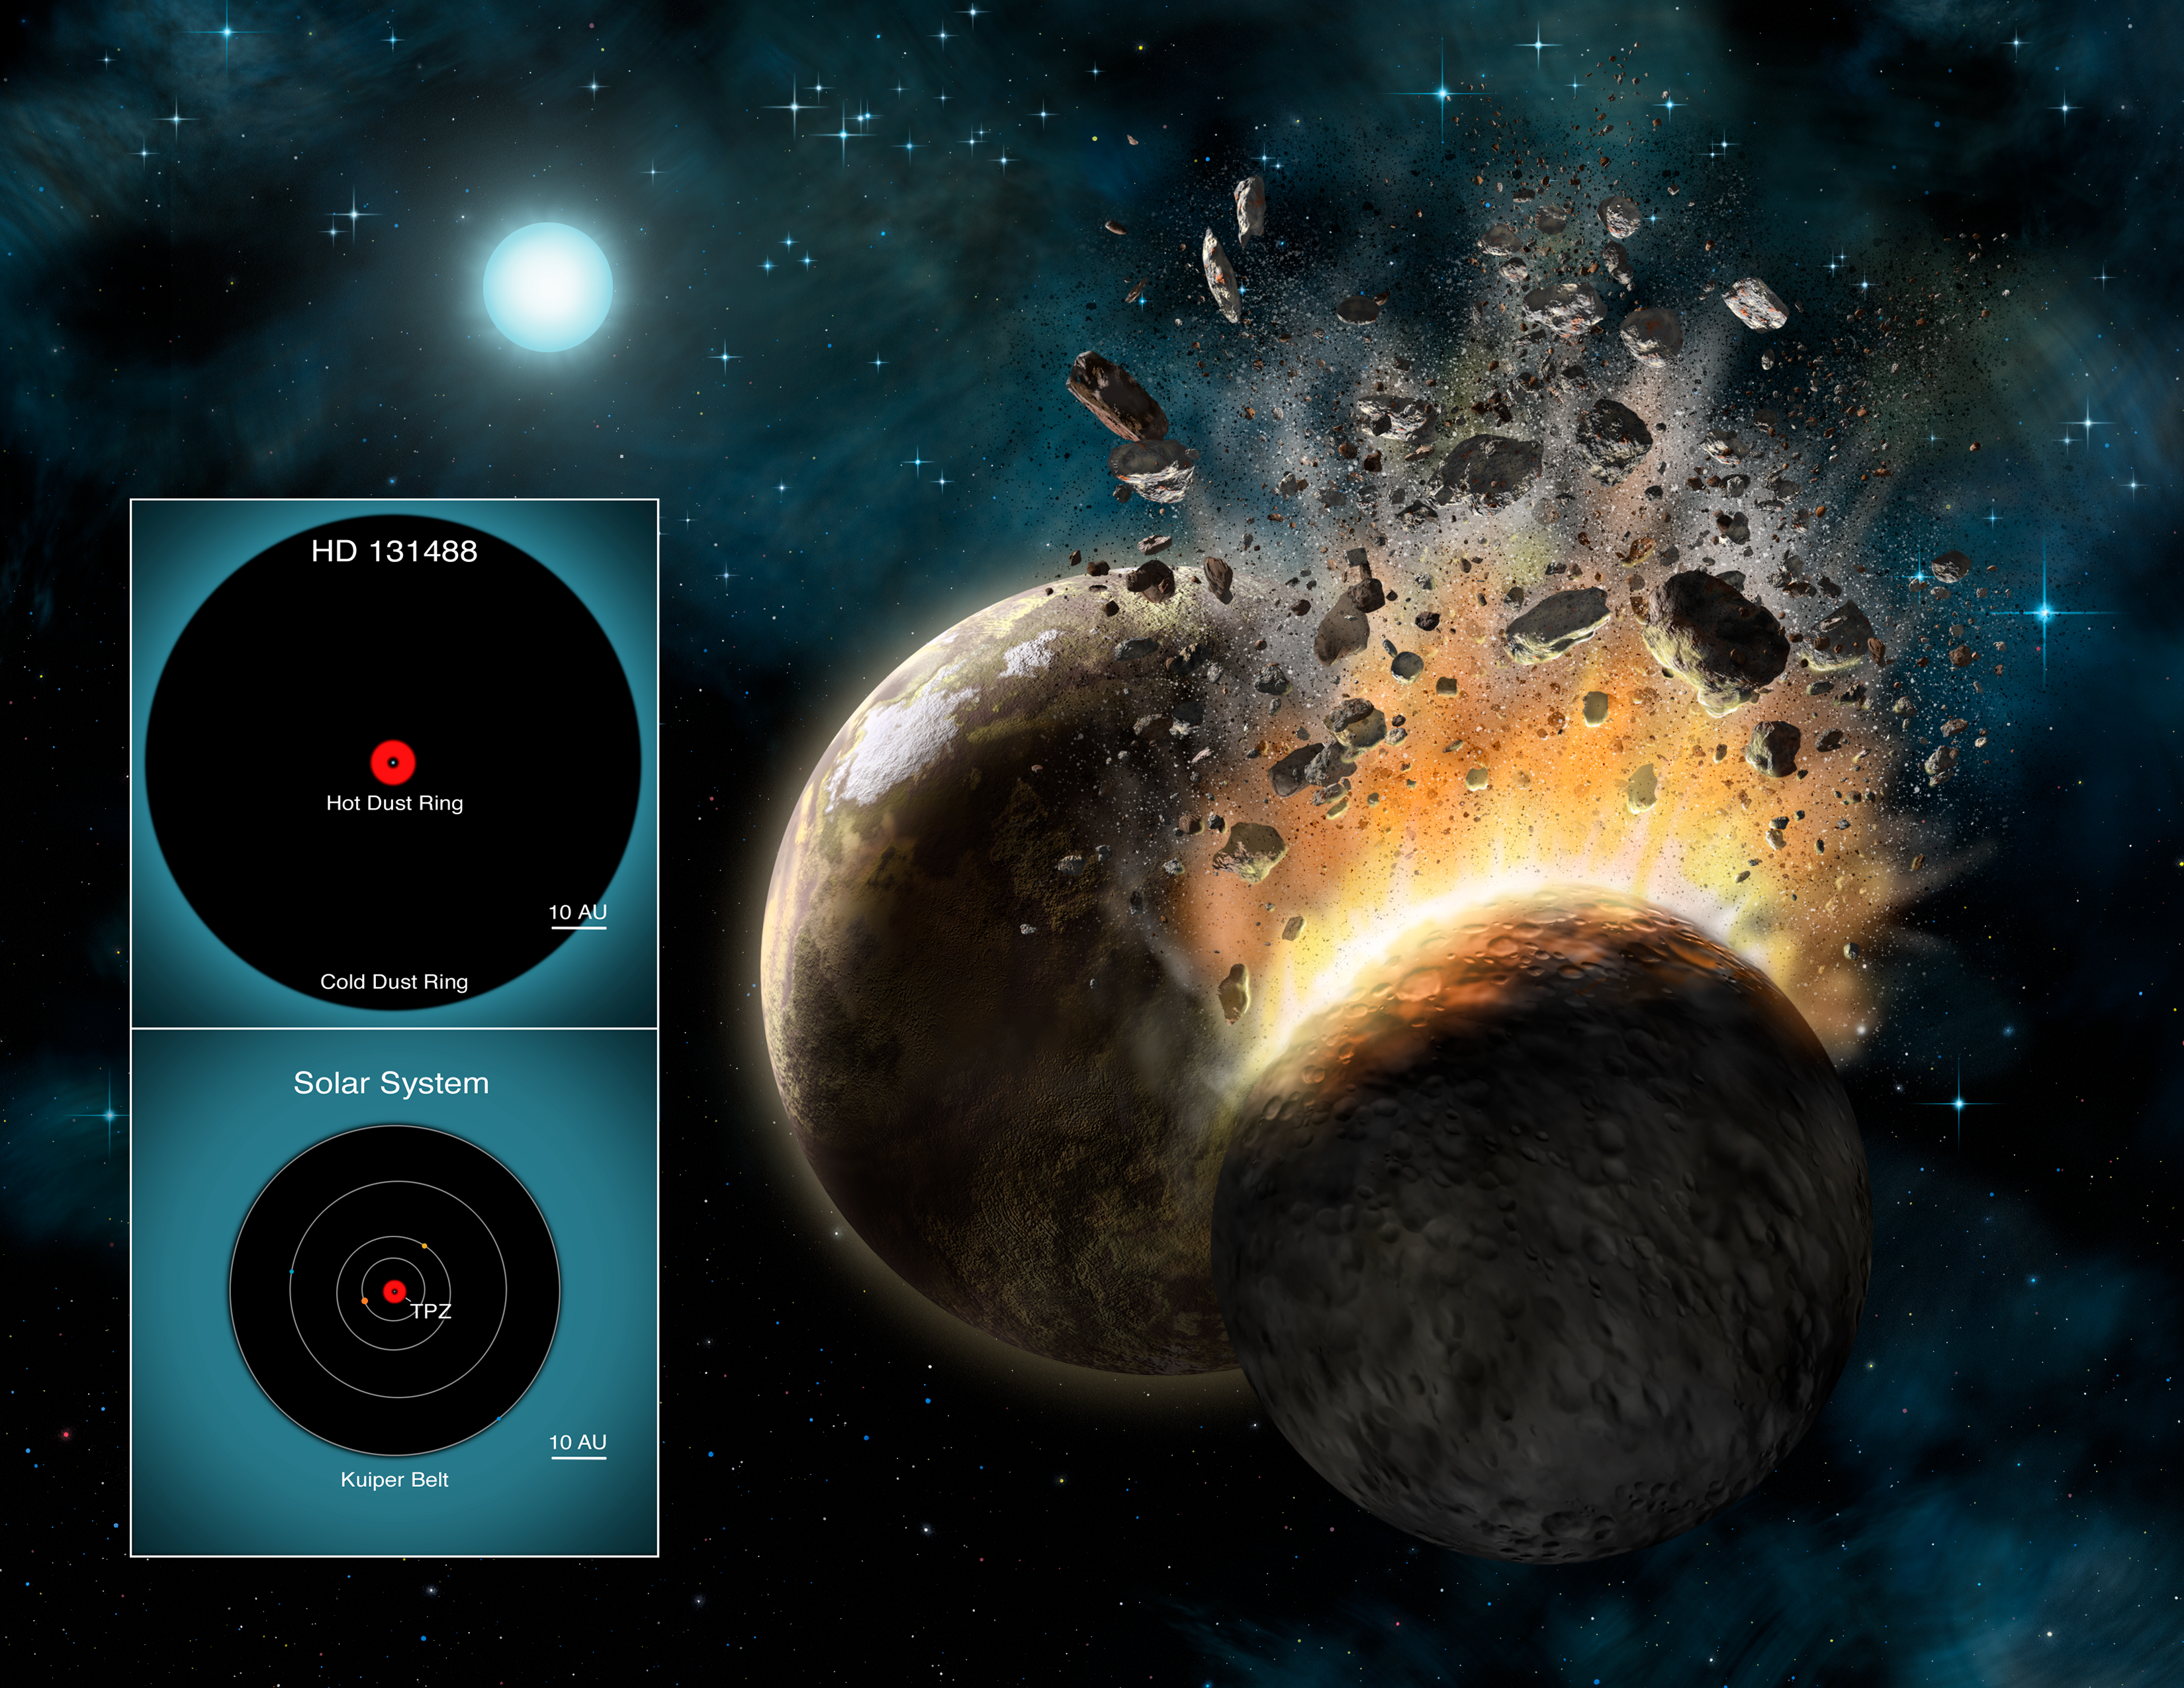

Illustration of HD 131488 collision

Artist's rendering of what HD 131488's inner planetary system might look like as two large rocky bodies collide. Inset illustrates the location of HD 131488's dust belts (top) and comparable regions to our own Solar System (bottom). HD 131488's hot inner dust belt has similar separations from its host star as the terrestrial planet zone (TPZ) around our Sun while the star's cool dust belt has similar separations from its host star as the Kuiper Belt region in our Solar System. Also shown for our Solar System are the orbits of Jupiter, Saturn, Uranus, and Neptune. See Astronomers Say Alien Dust is Nothing to Sneeze at for more information.

Credit: Lynette Cook/Gemini Observatory/AURA